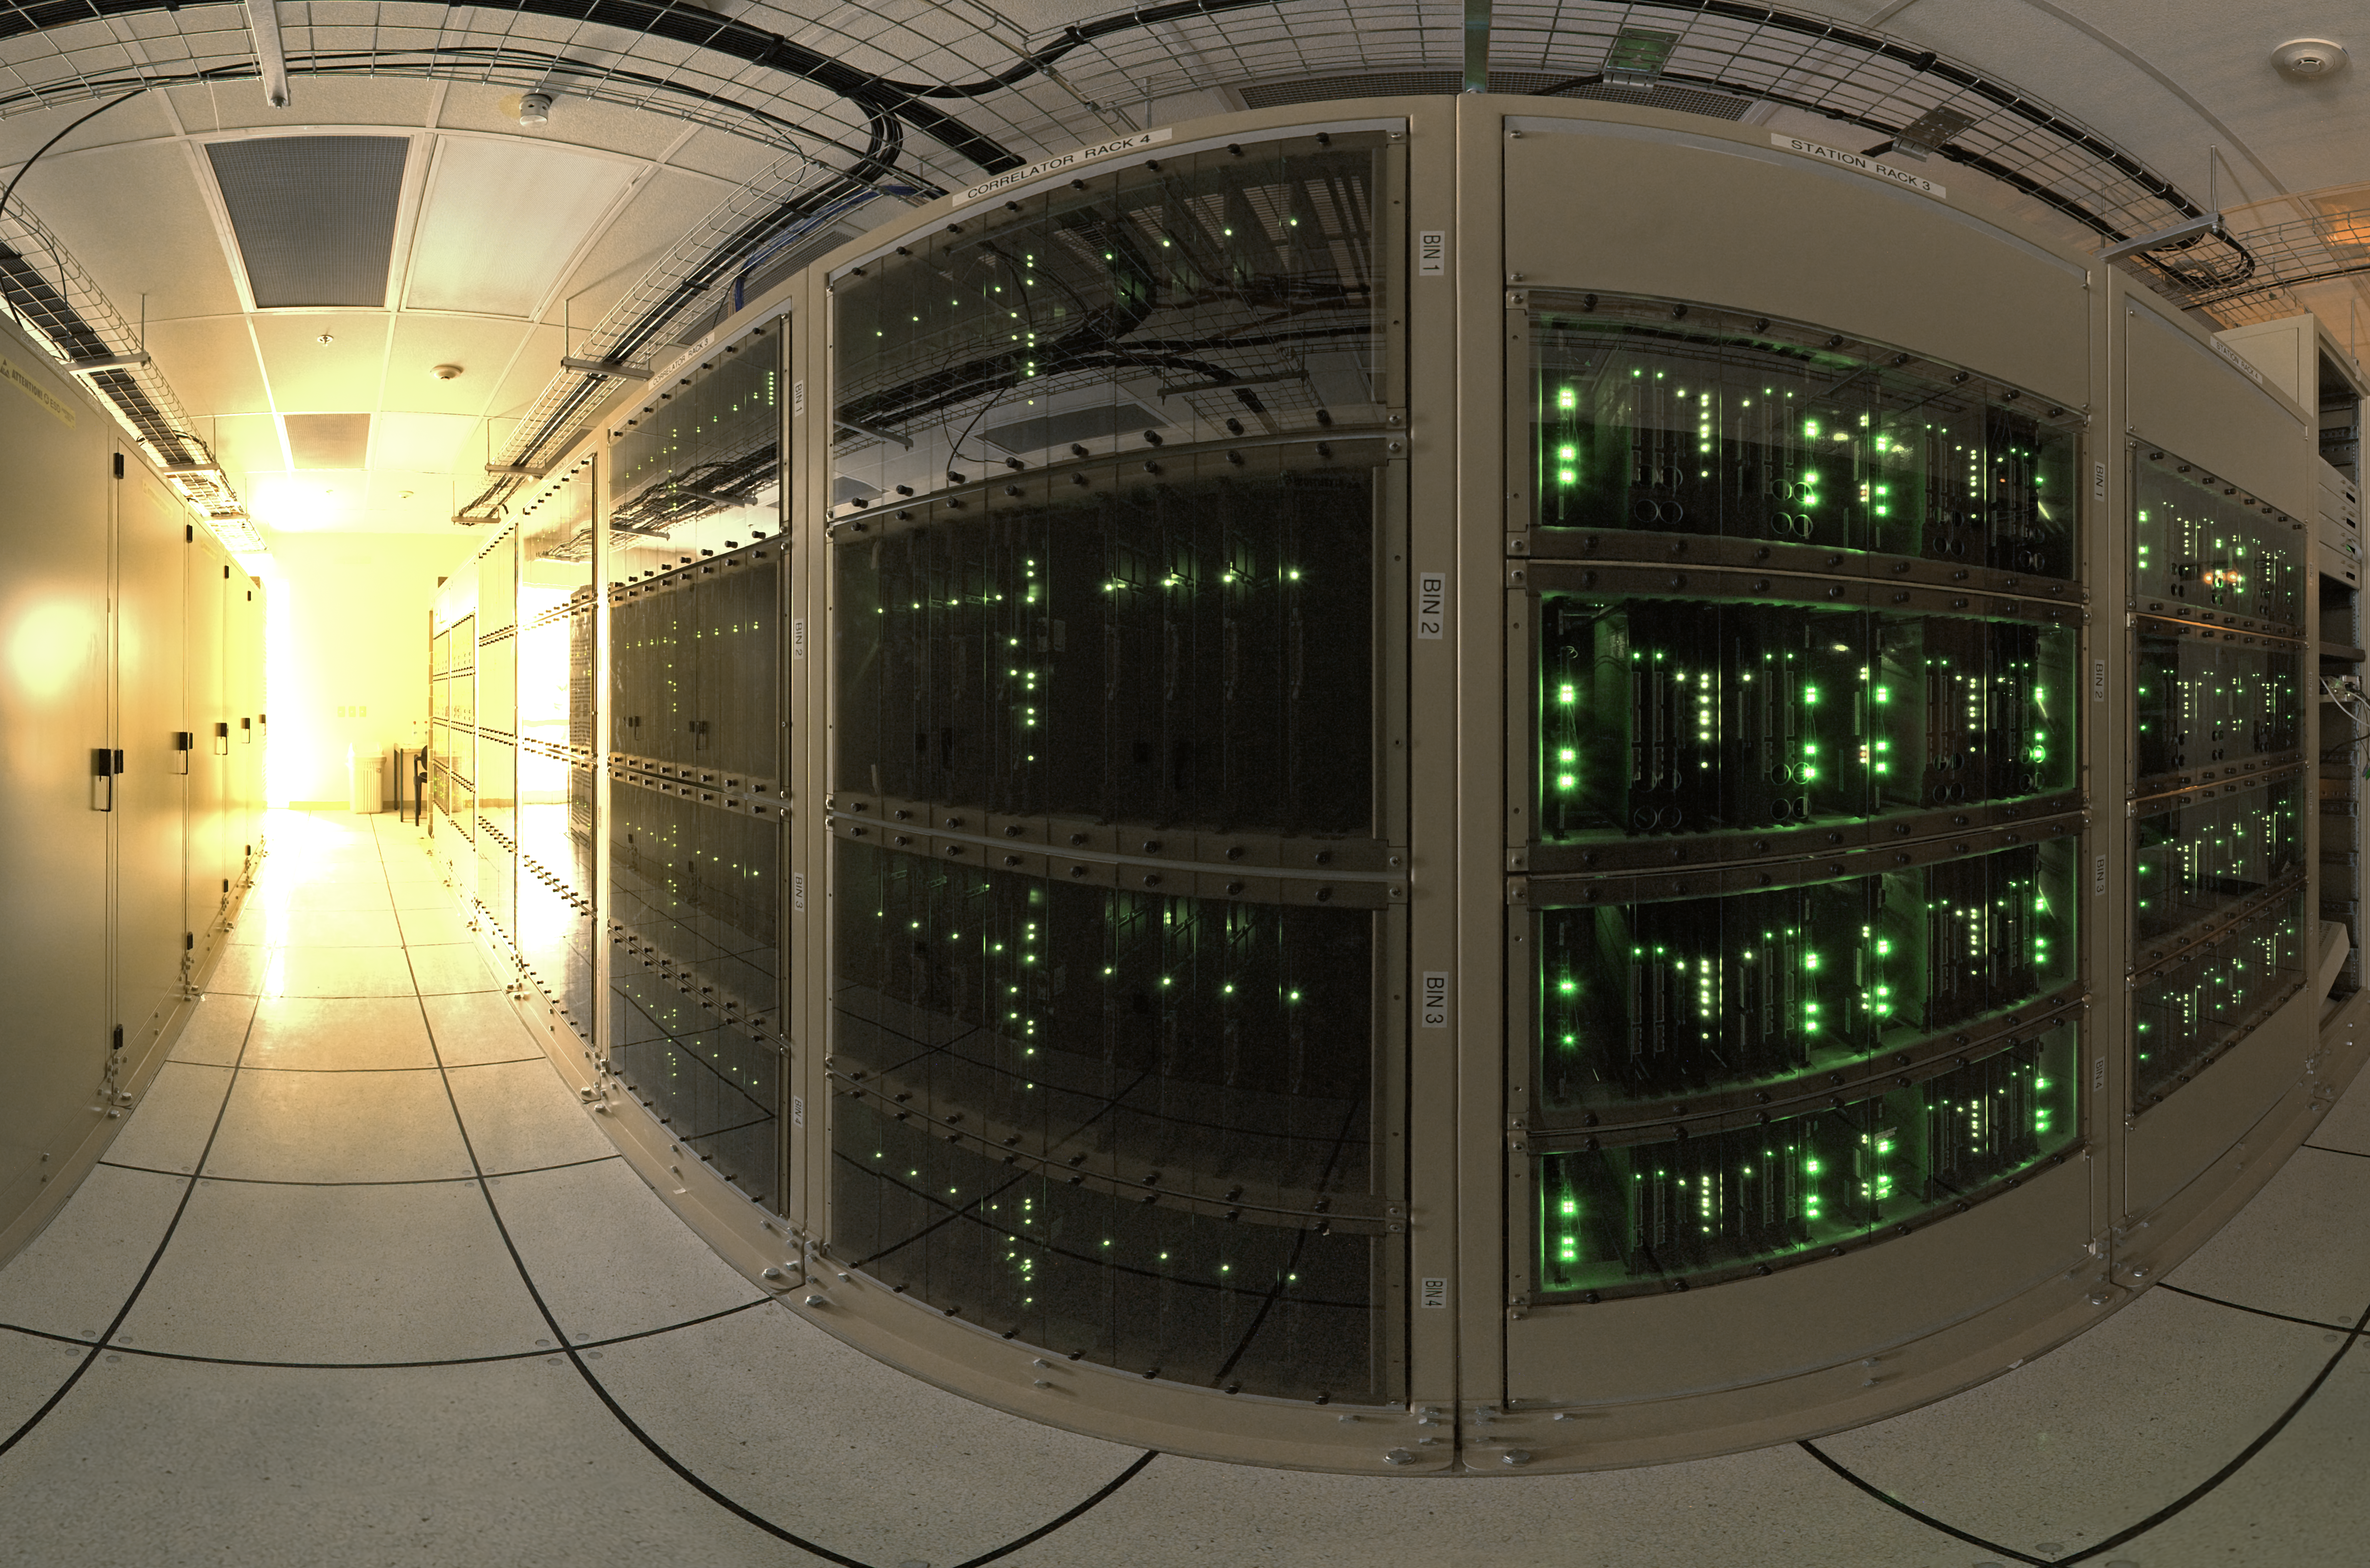

Wide-angle view of the ALMA correlator

The ALMA correlator, one of the most powerful supercomputers in the world, has now been fully installed and tested at its remote, high altitude site in the Andes of northern Chile. This wide-angle view shows some of the racks of the correlator in the ALMA Array Operations Site Technical Building. This photograph shows one of four quadrants of the correlator. The full system has four identical quadrants, with over 134 million processors, performing up to 17 quadrillion operations per second.

Credit: ESO